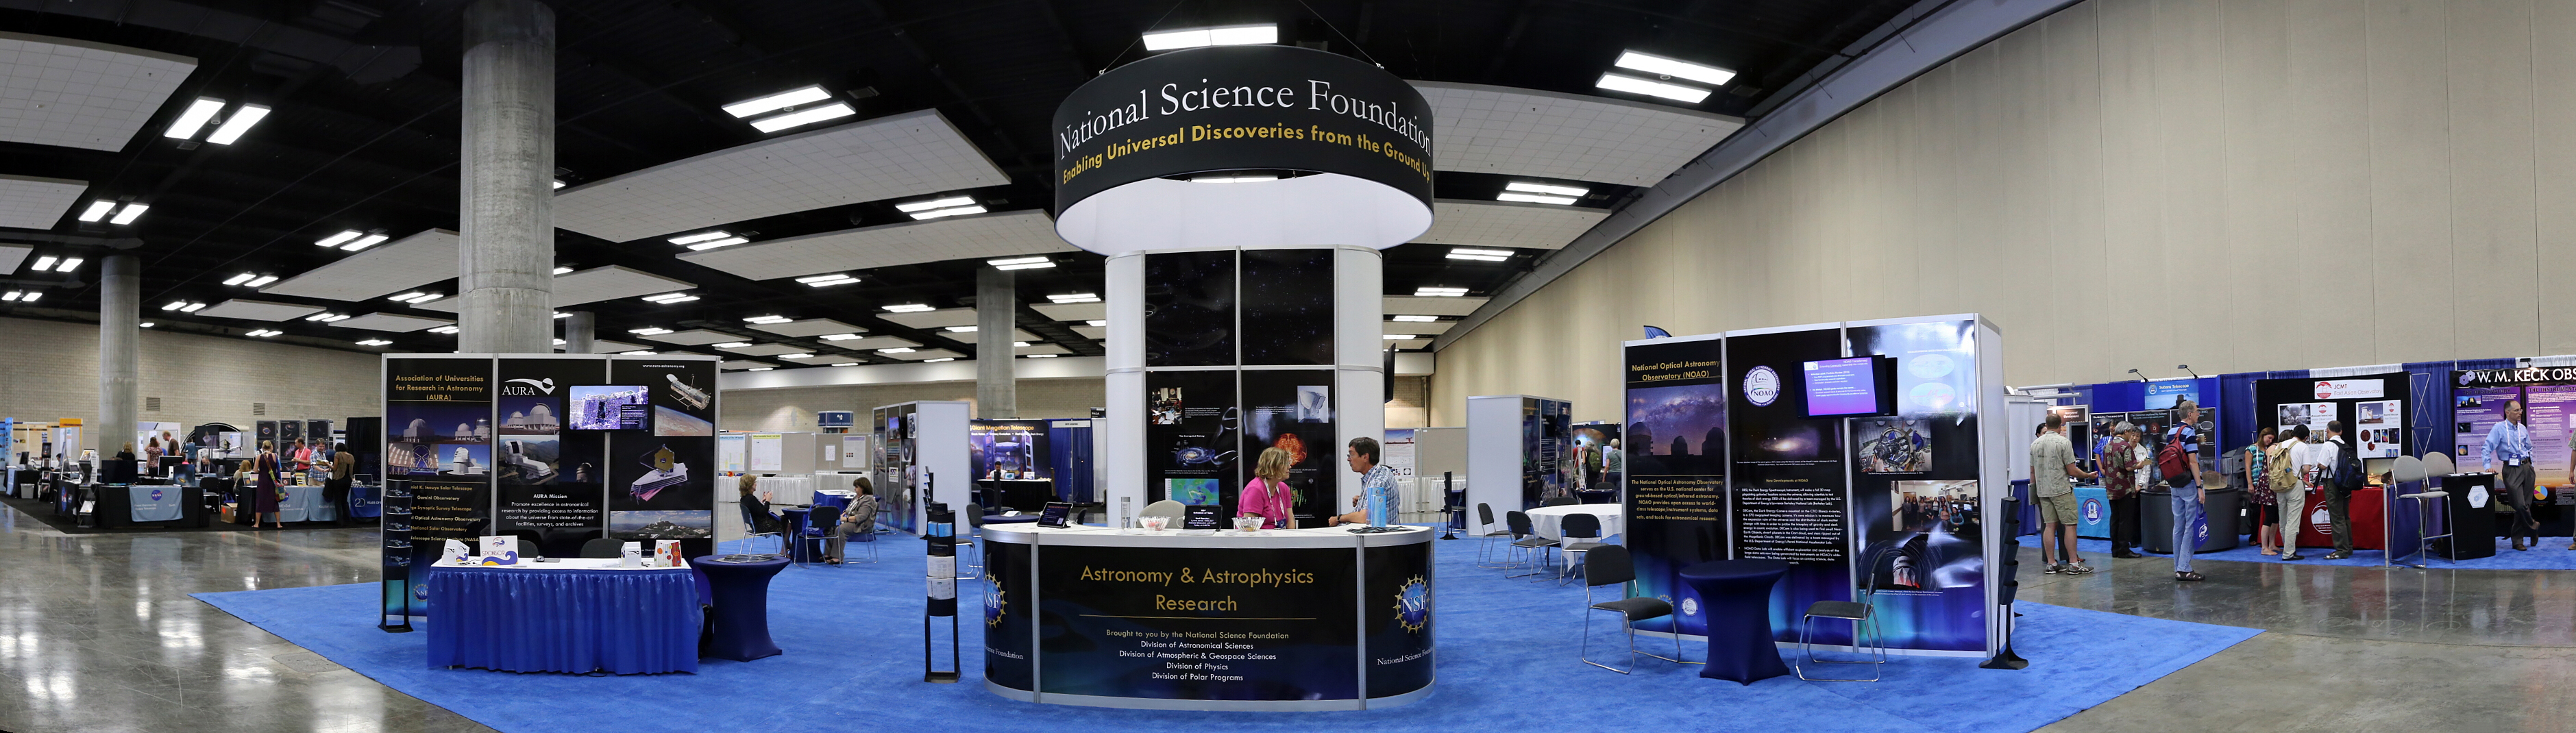

Exhibition hall at the IAU XXIX General Assembly

A panoramic view of the IAU XXIX General Assembly exhibition hall.

Credit: IAU/B. Tafreshi (twanight.org) IAU/B. Tafreshi